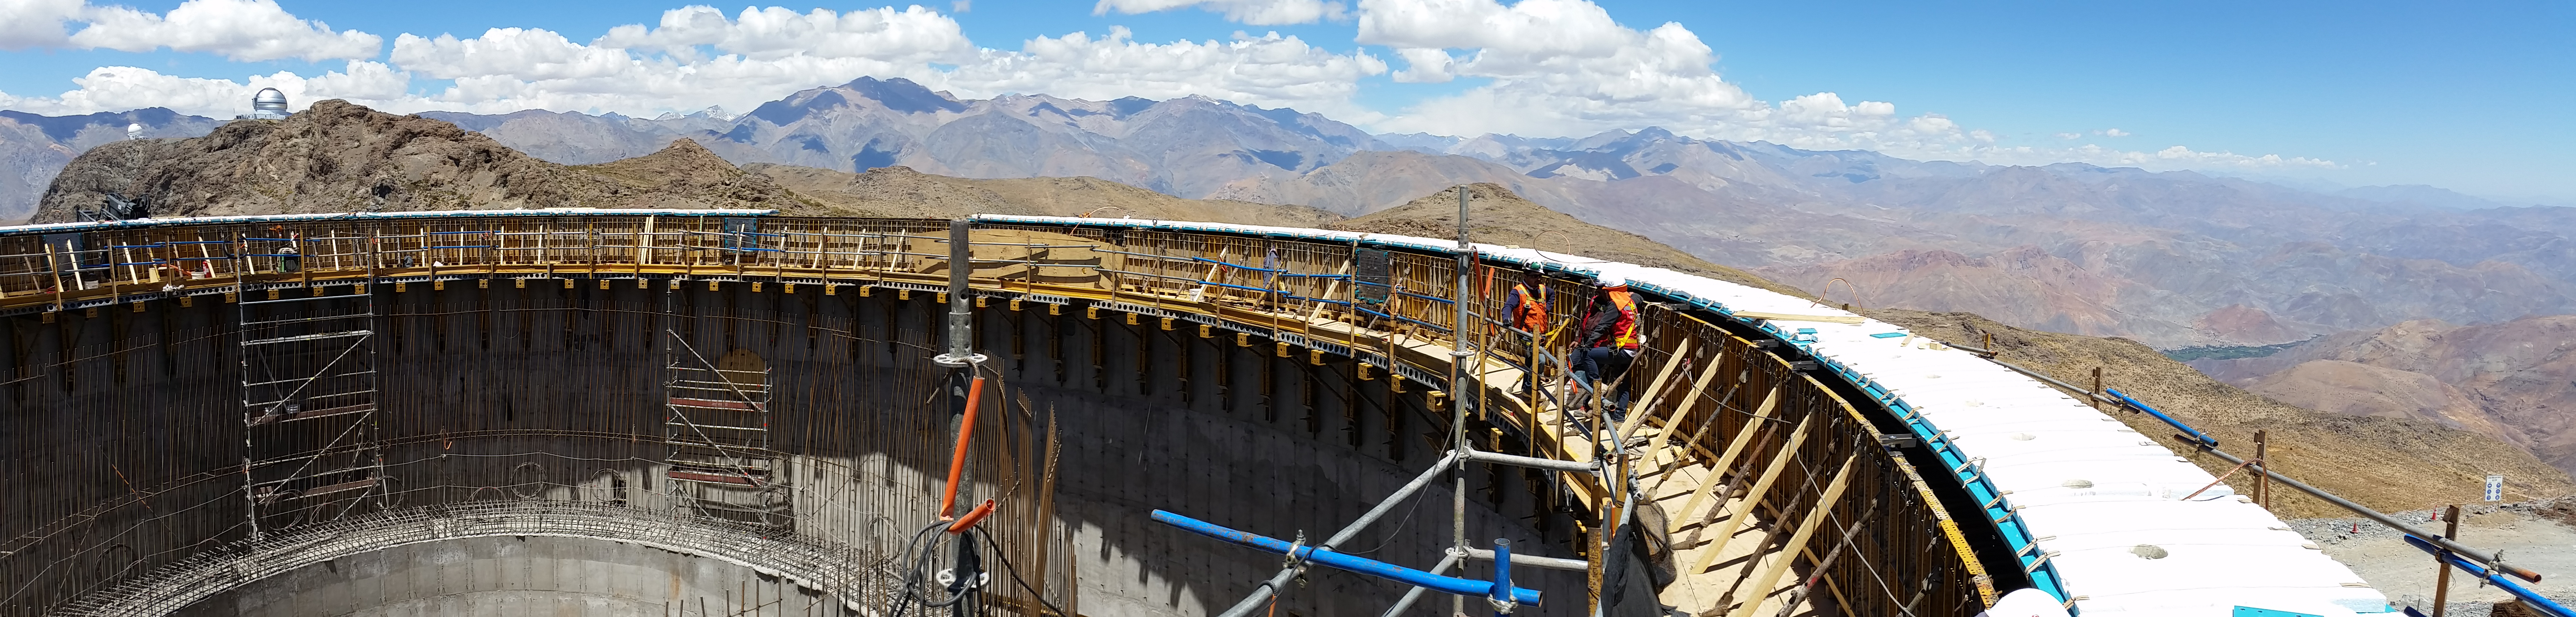

Panorama

Panorama of the view from the top of the lower enclosure.

Credit: Rubin Observatory/NSF/AURA